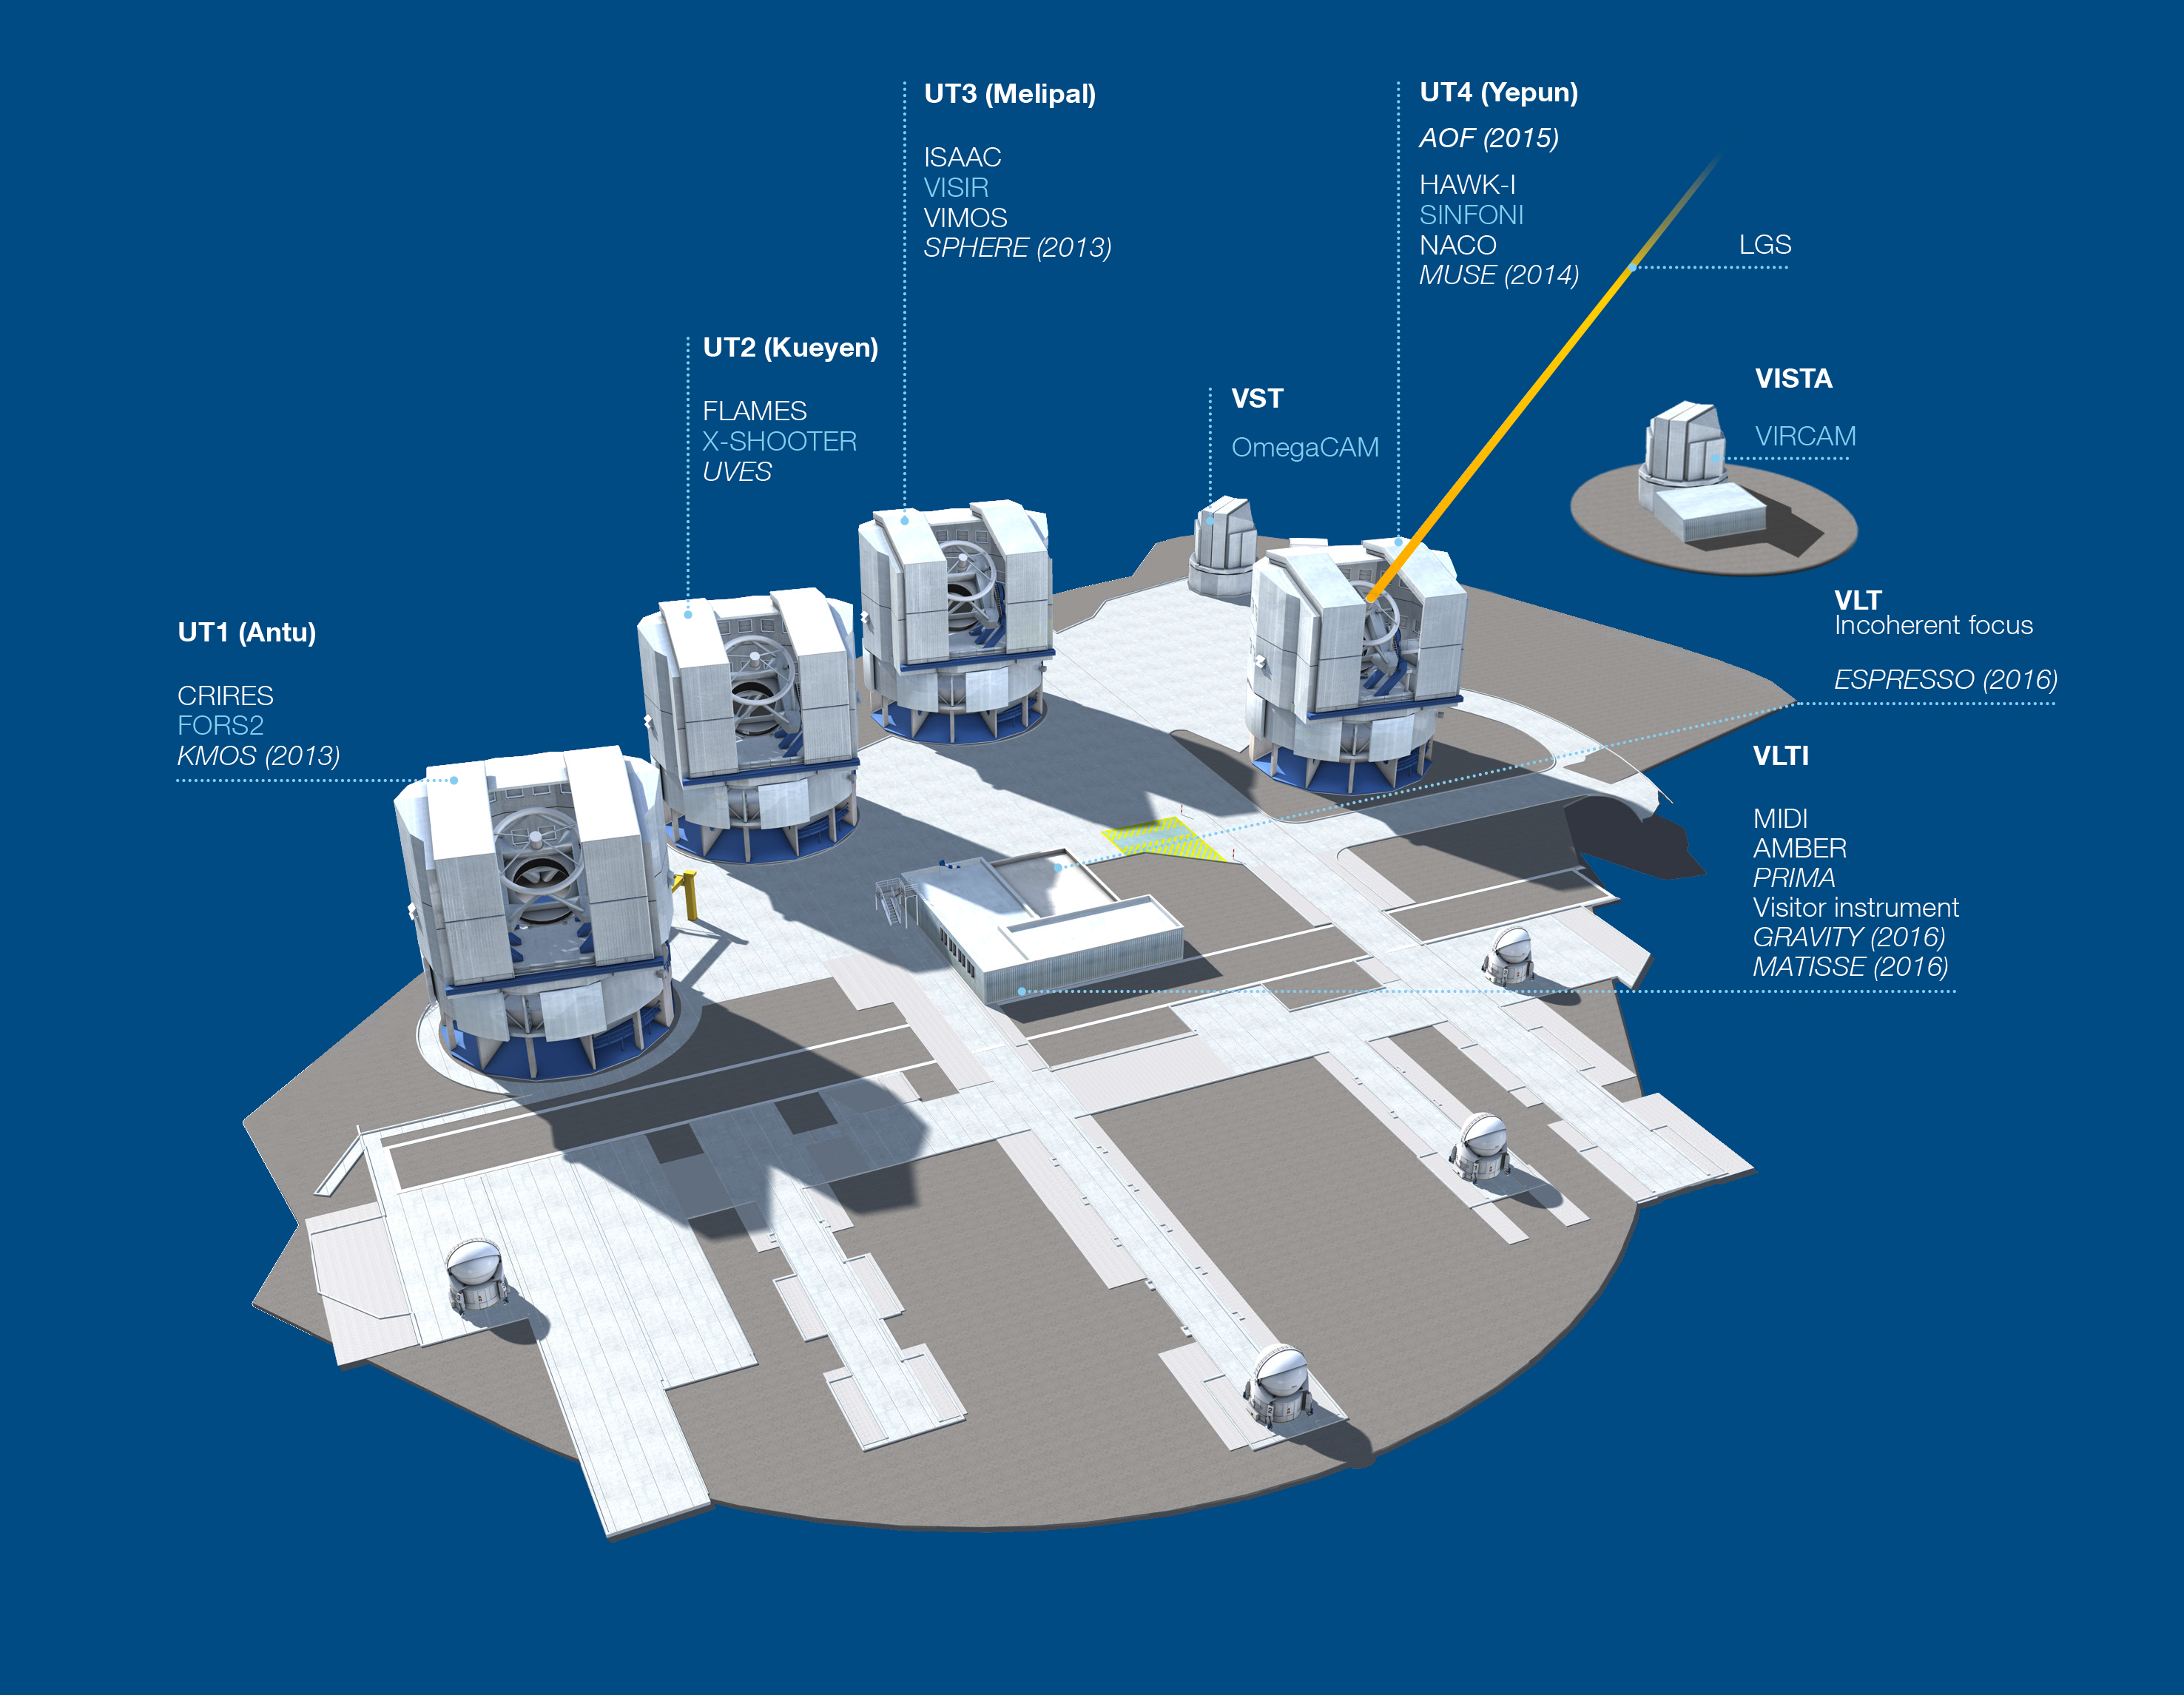

Paranal Observatory - instruments (period 89)

The Paranal Observatory telescopes and instruments. Instruments listed in blue are at the Cassegrain focii of the telescopes. Instruments listed in italics are not yet installed.

This diagram is correct for August 2012.

Credit: ESO